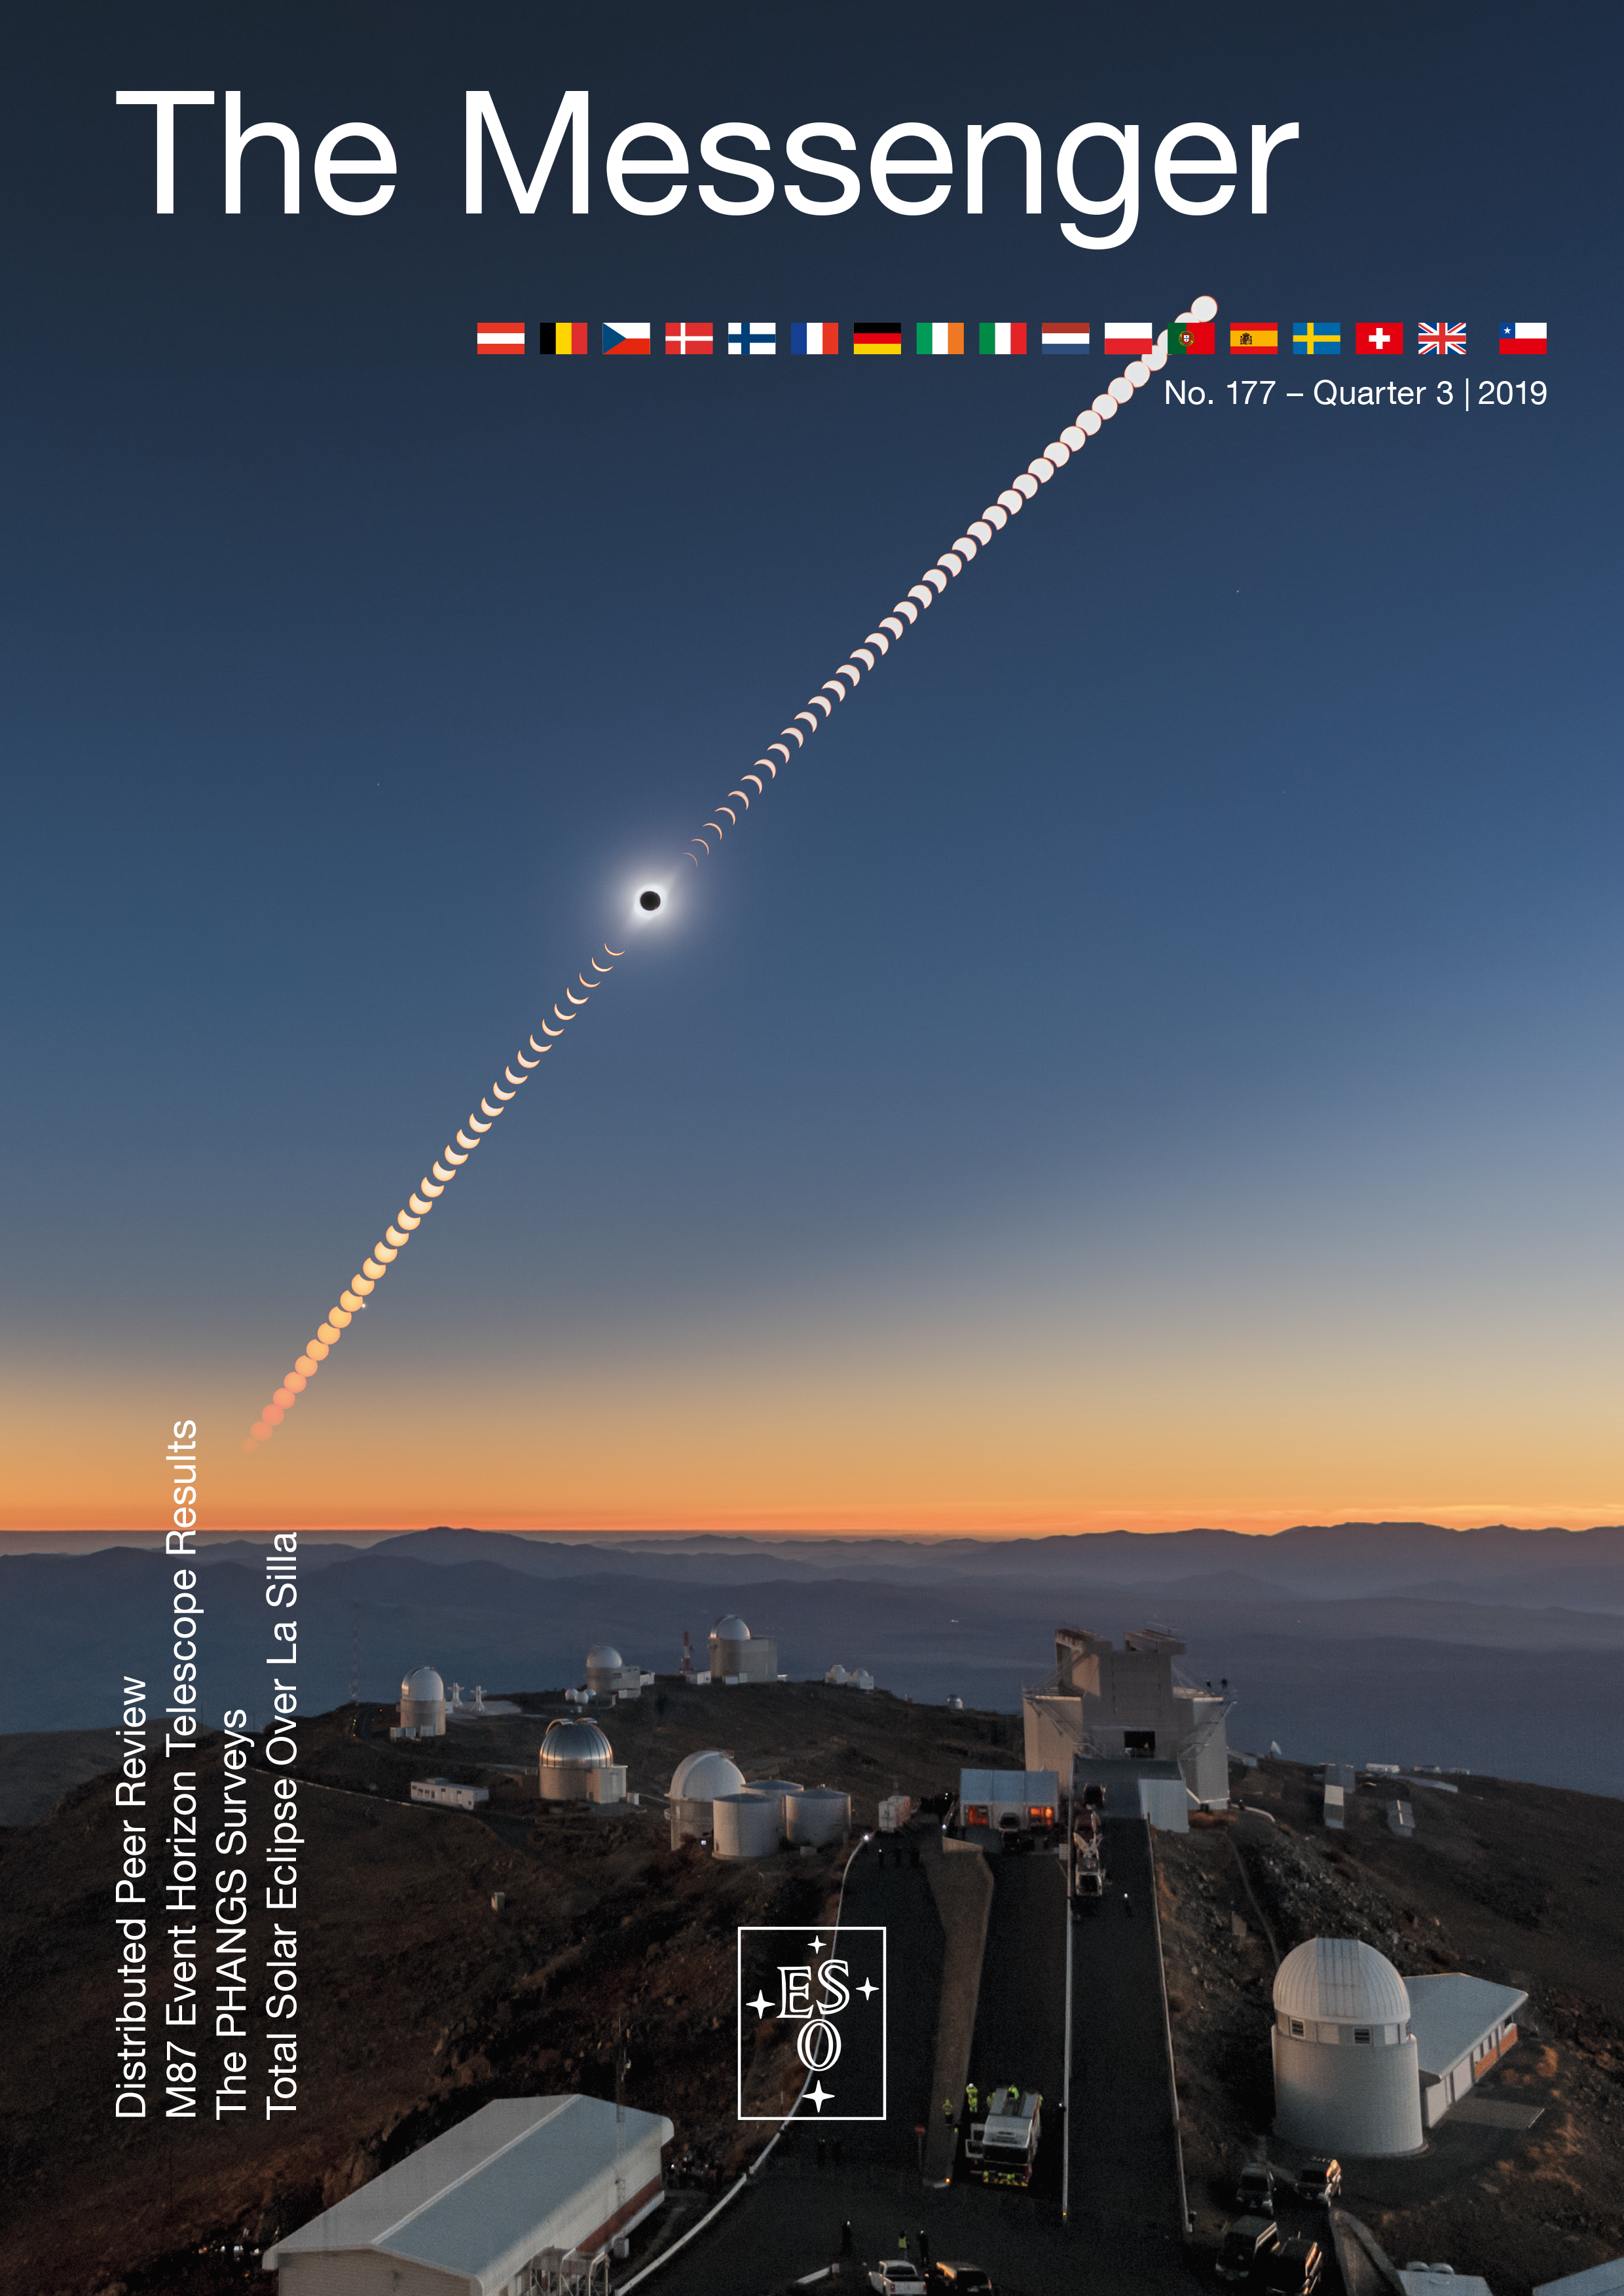

Cover of Messenger 177

Cover of Messenger 177.

Credit: ESO